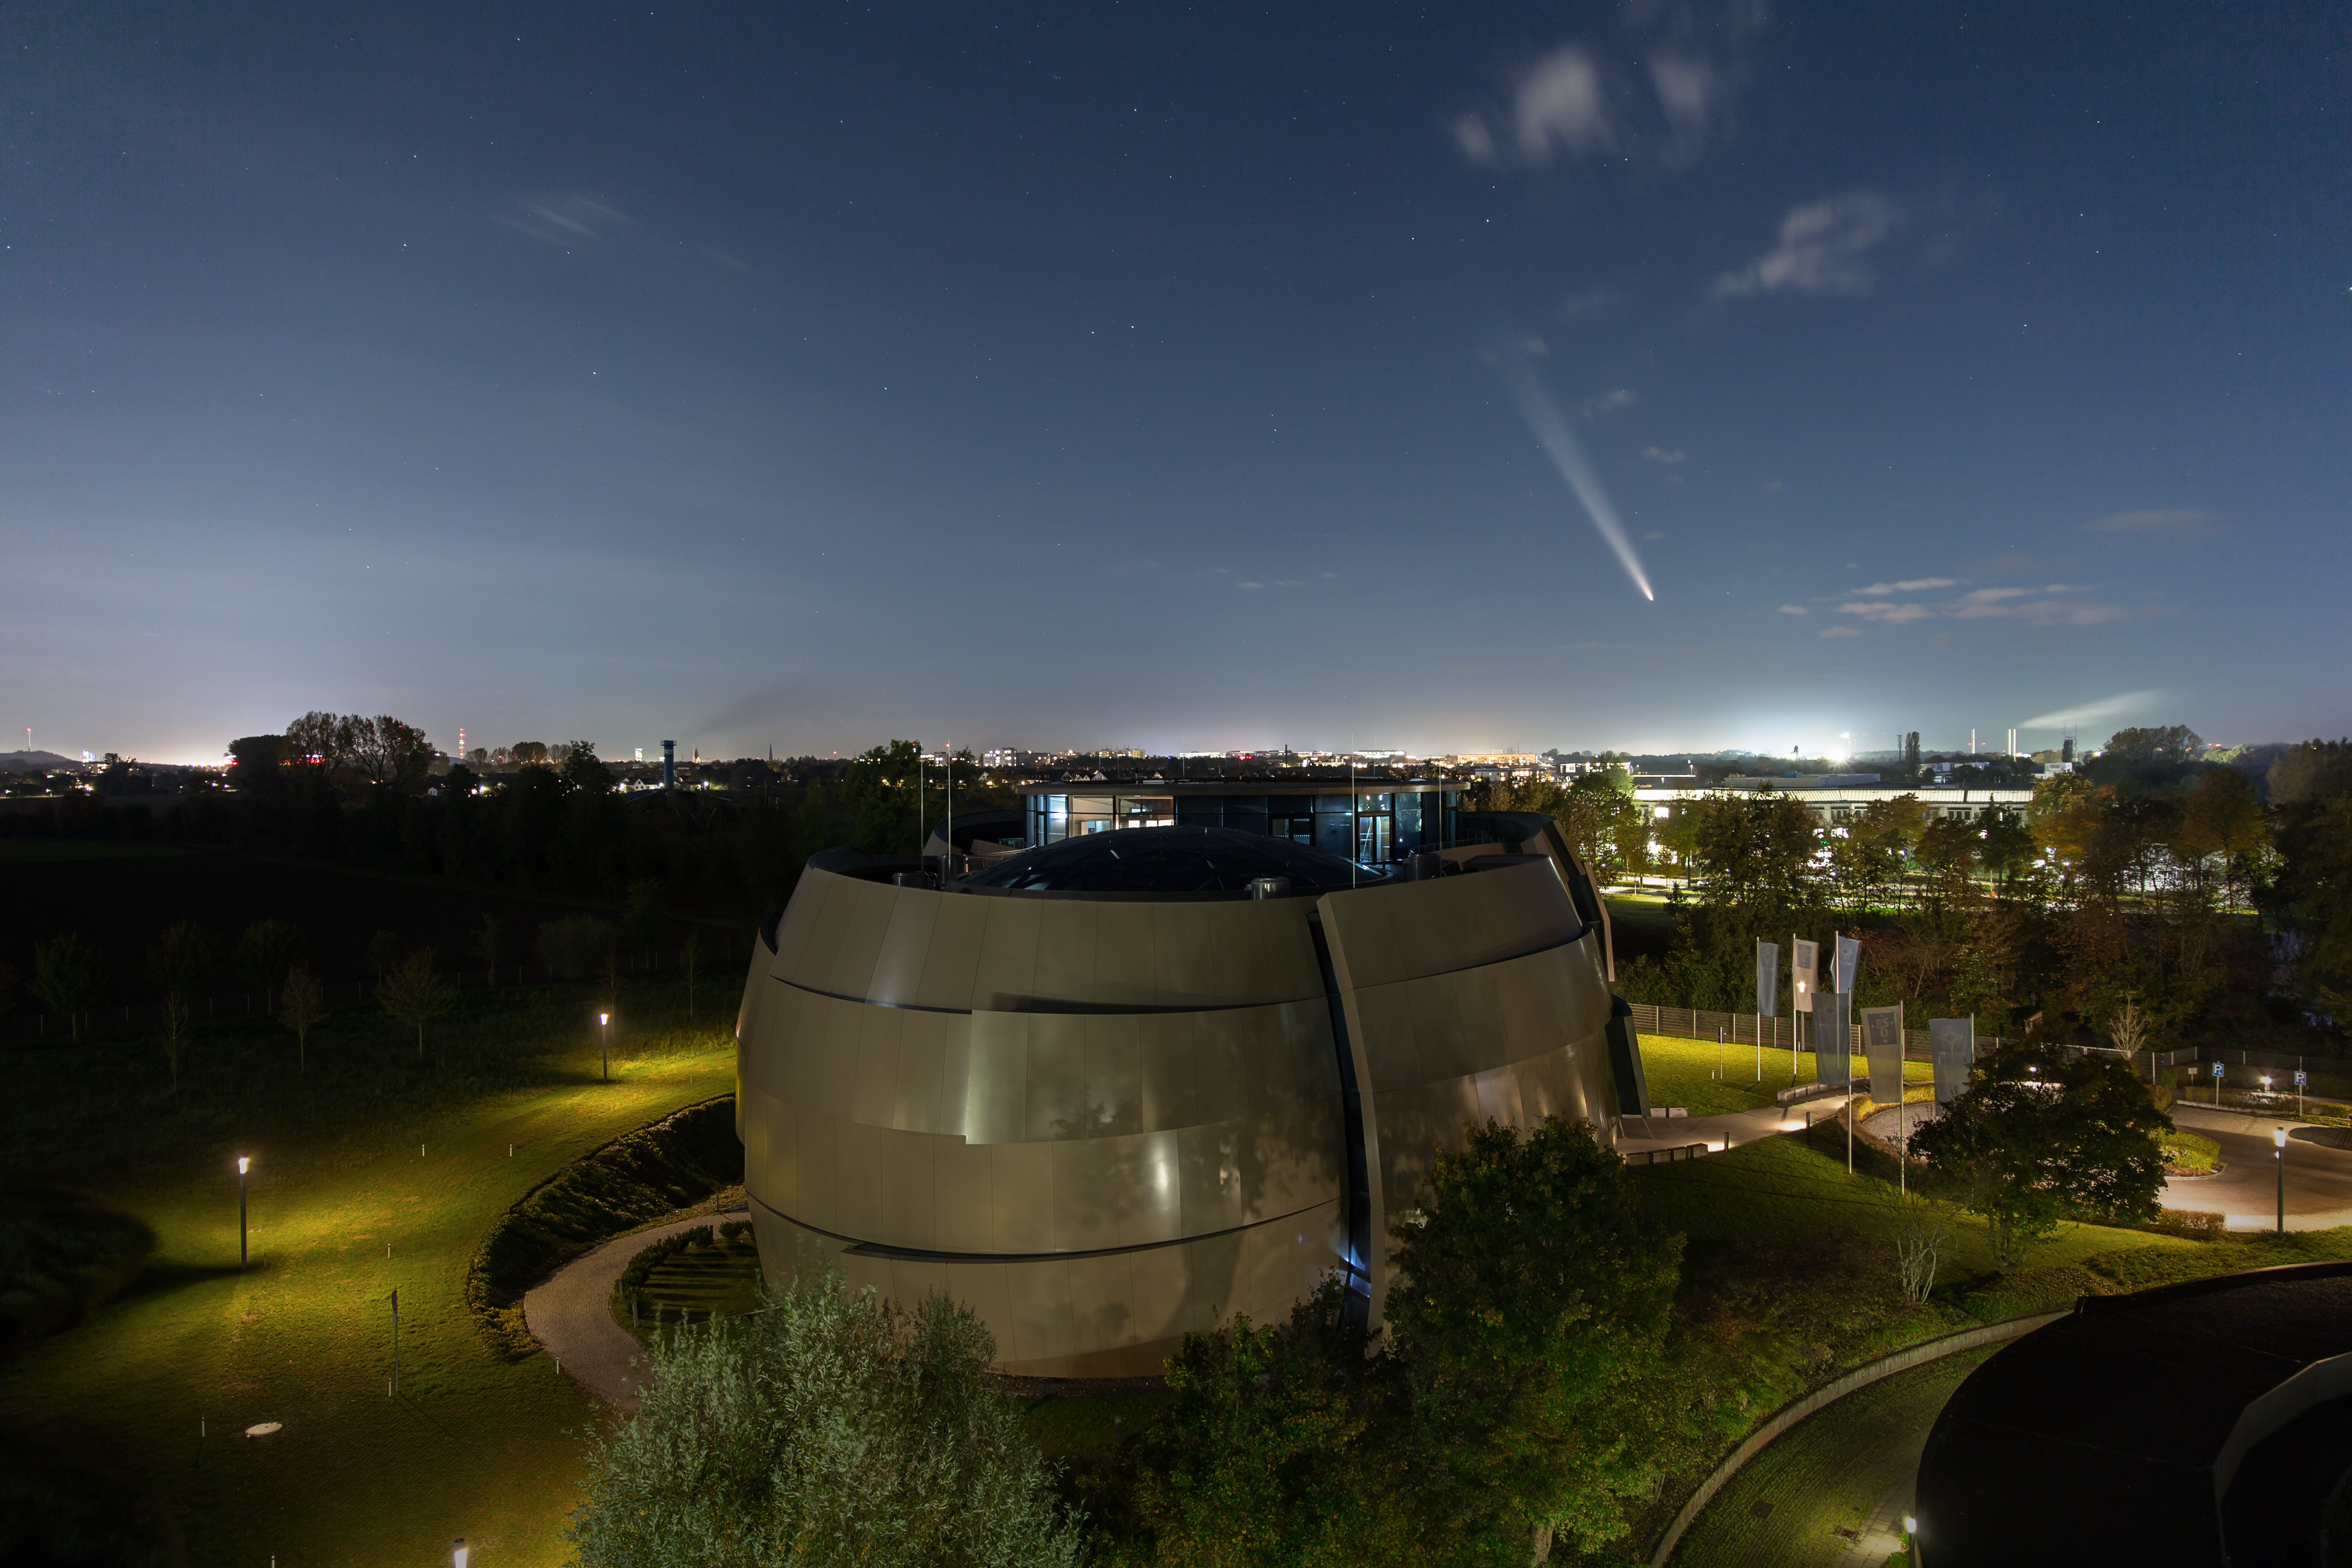

Comet Tsuchinshan-ATLAS meets the ESO Supernova

Earth has a majestic new visitor. Seen last week above the ESO Supernova Planetarium & Visitor Centre, the comet C/2023 A3, also known as Tsuchinshan-ATLAS comes to us from the distant Oort Cloud, a gigantic cluster of icy objects that envelops the Solar System. As it got closer to the Sun, it heated up and developed tails of dust and gas observed by comet watchers around the world, including at ESO Headquarters in Garching bei München, Germany.

The comet was first detected in early 2023 by two independent facilities: the Tsuchinshan observatory in China and a telescope from the Asteroid Terrestrial-impact Last Alert System (ATLAS), located in South Africa. Since then, it has been getting closer, reaching its closest distance to the Sun in September 2024. Its brightness peaked in early October, and the comet is now dimming down as it embarks on a long journey back home.

This object is one of the brightest comets of the last two decades. In this Picture of the Week, several images were stacked together to reveal faint details in the tail, but the comet was easily visible to the naked eye. Is there a better way to end a day learning about the wonders of the Universe than to leave the Planetarium and seeing one of them yourself?

Credit: ESO/J. C. Muñoz-Mateos